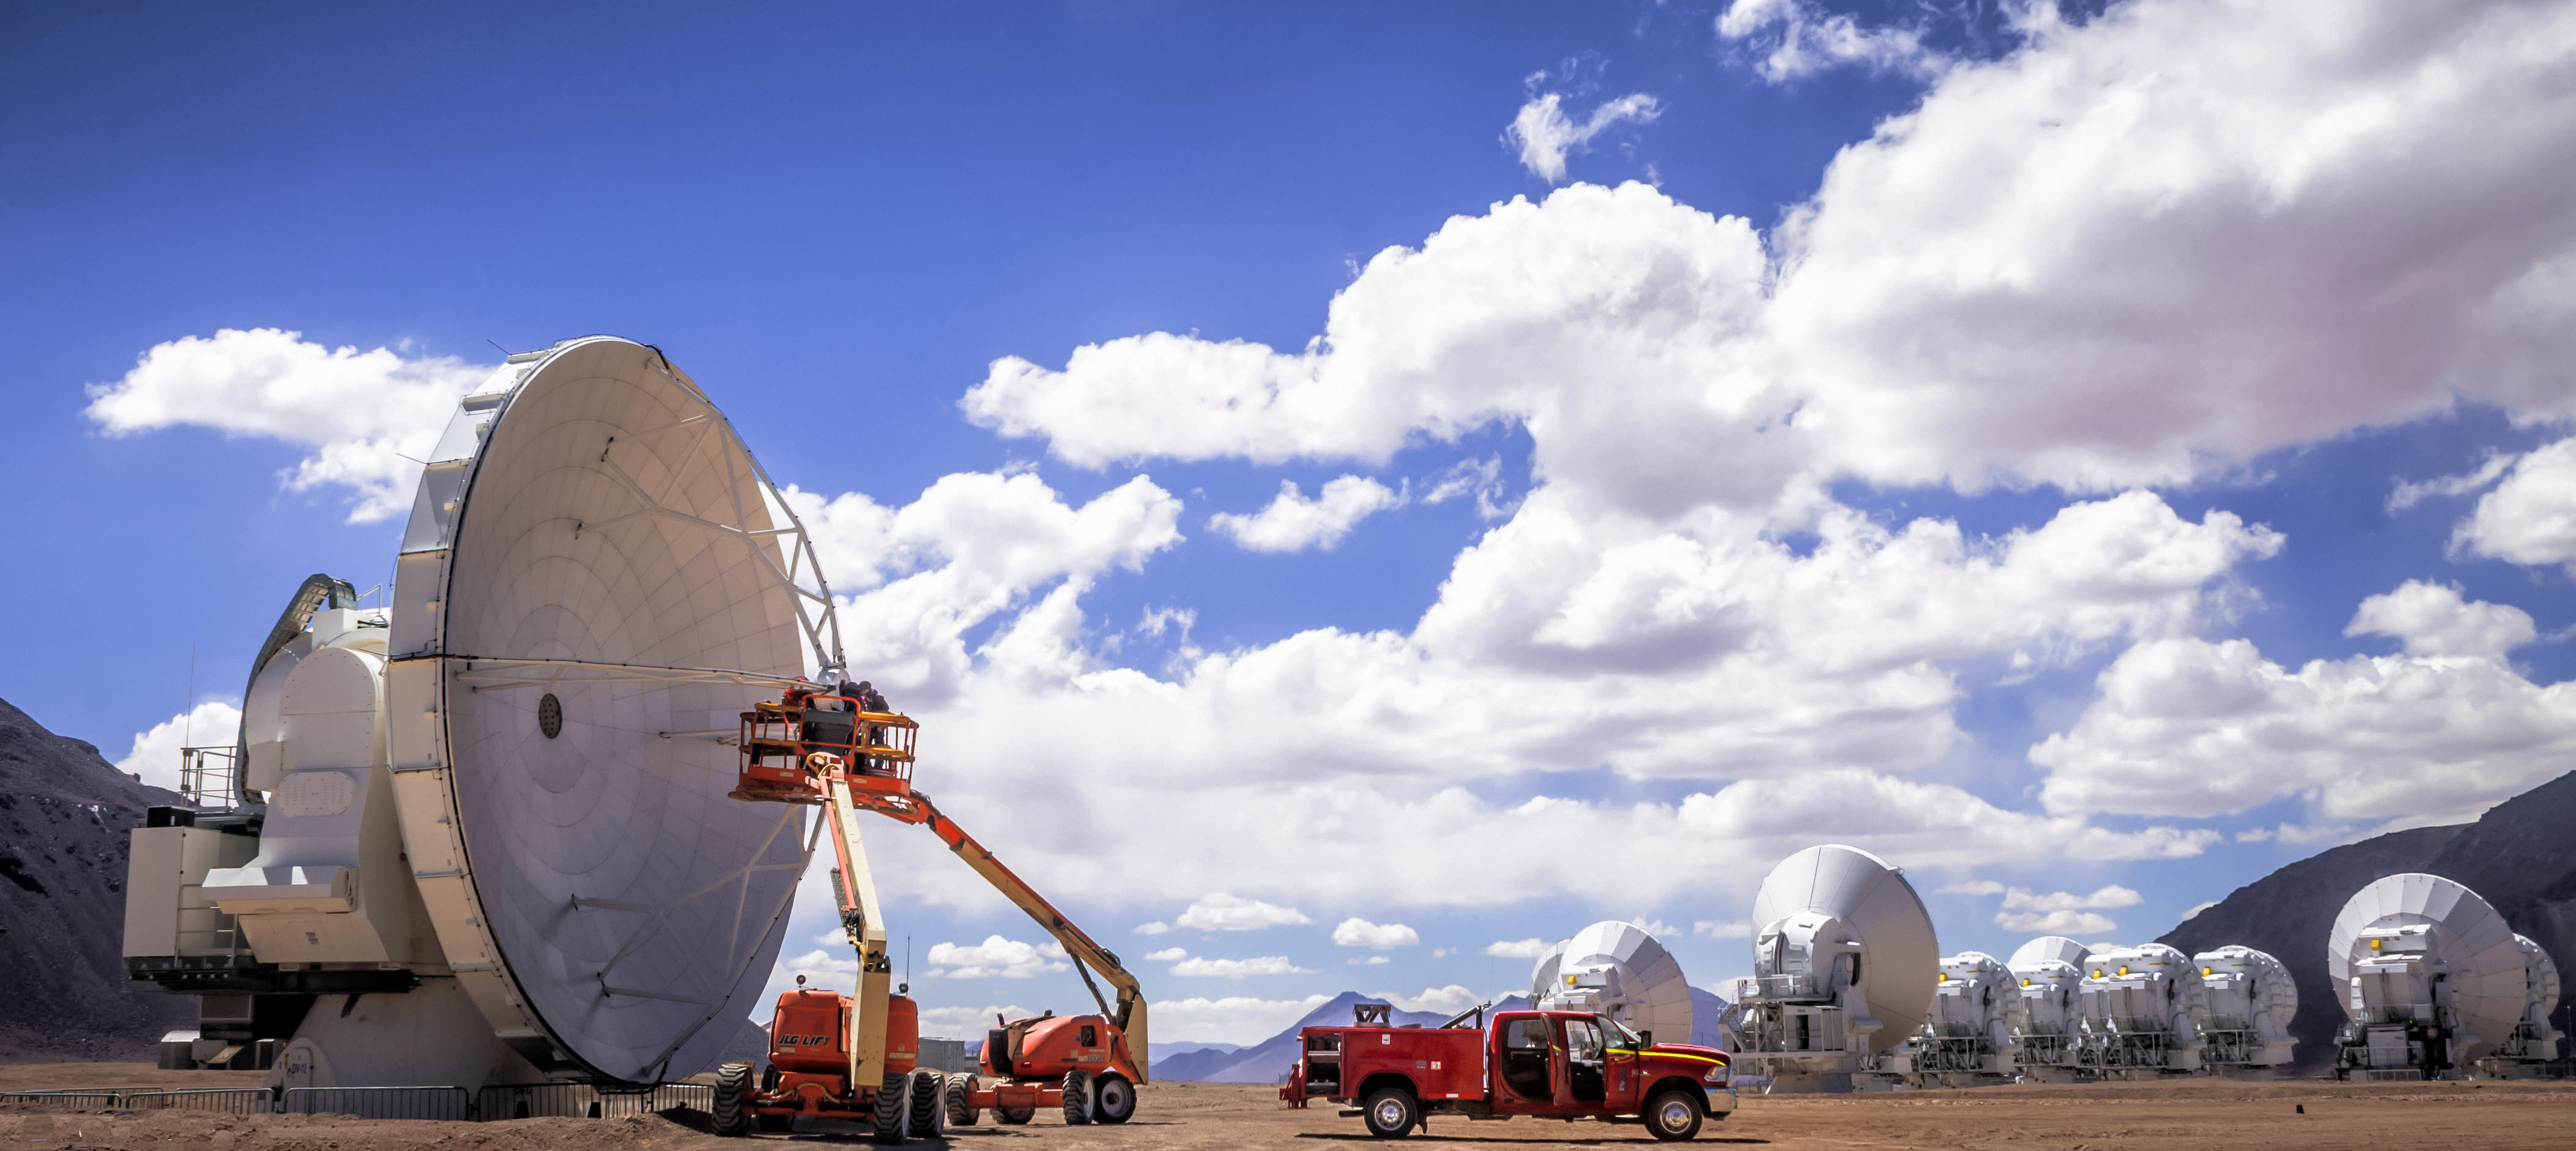

ALMA under repair

The Atacama Large Millimeter Array (ALMA) is situated more than 5000 metres above sea level in the Chilean desert, on the Chajnantor plateau. Here, the dry air and thin atmosphere allow a spectacular view into the Universe and make it the perfect place for such a sensitive telescope. One of the telescope's 66 antennas is being worked on here by specialist engineers, with several others behind.

Credit: J. C. Rojas/ESO